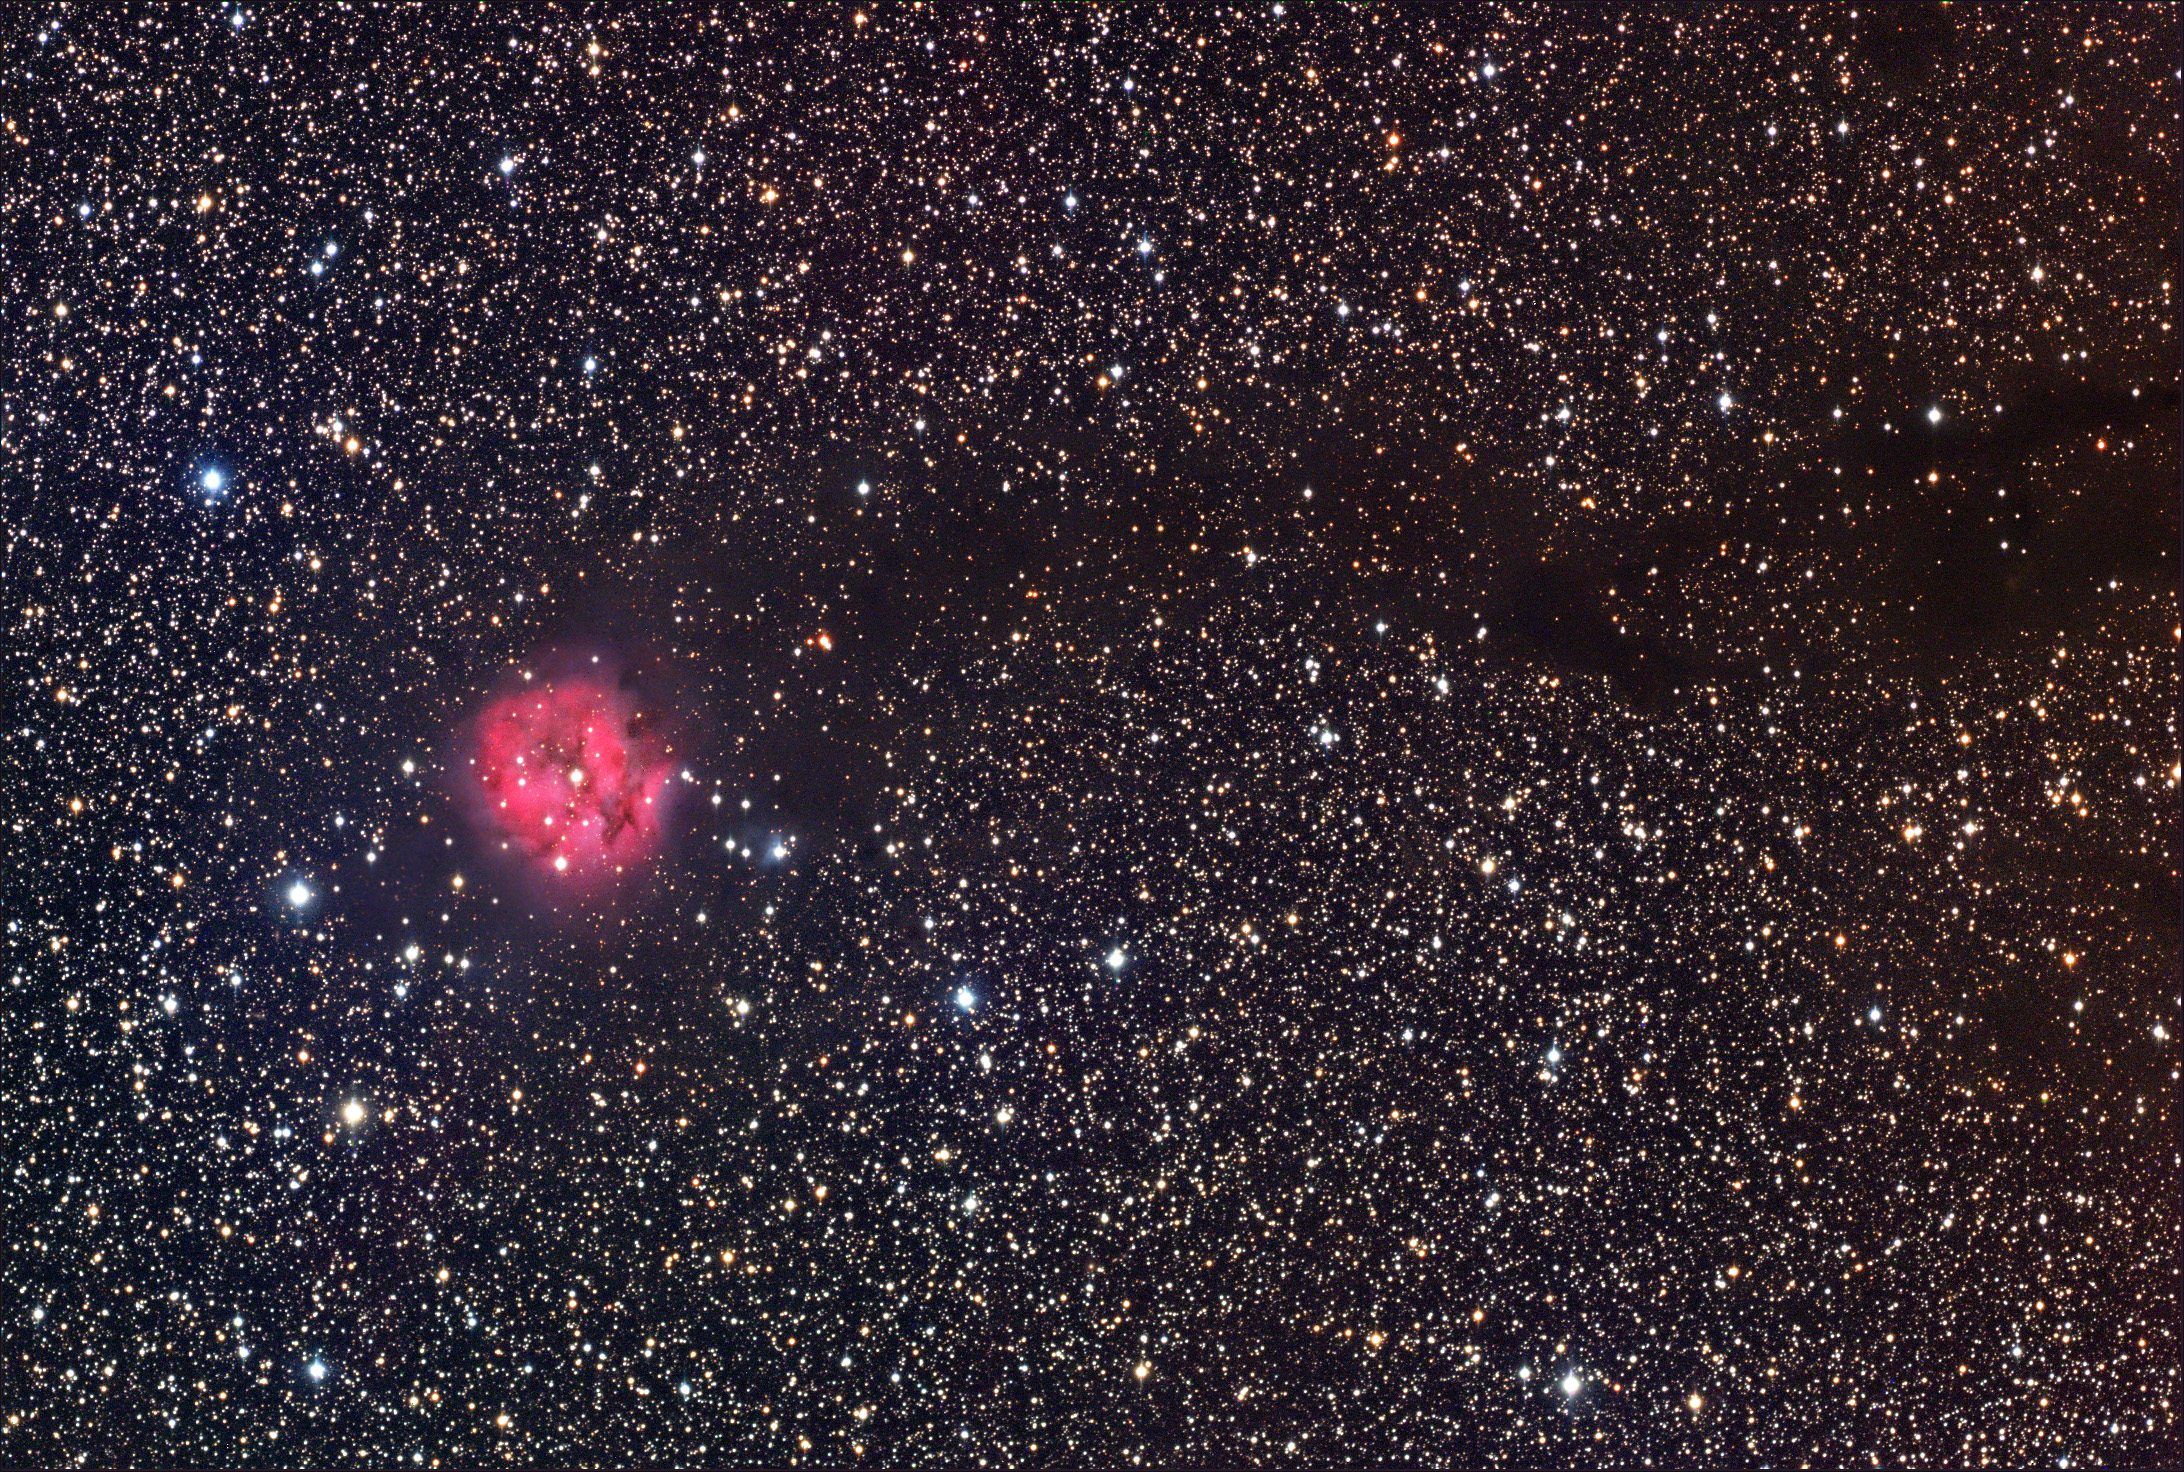

IC 5146: The Cocoon Nebula

IC 5146, commonly known as the Cocoon Nebula, glows red due to hydrogen gas being illuminated by the young interior stars. It is about 4000 lightyears away and about 15 lightyears across.

This image was taken as part of Advanced Observing Program (AOP) program at Kitt Peak Visitor Center during 2014.

Credit: KPNO/NOIRLab/NSF/AURA/Adam Block